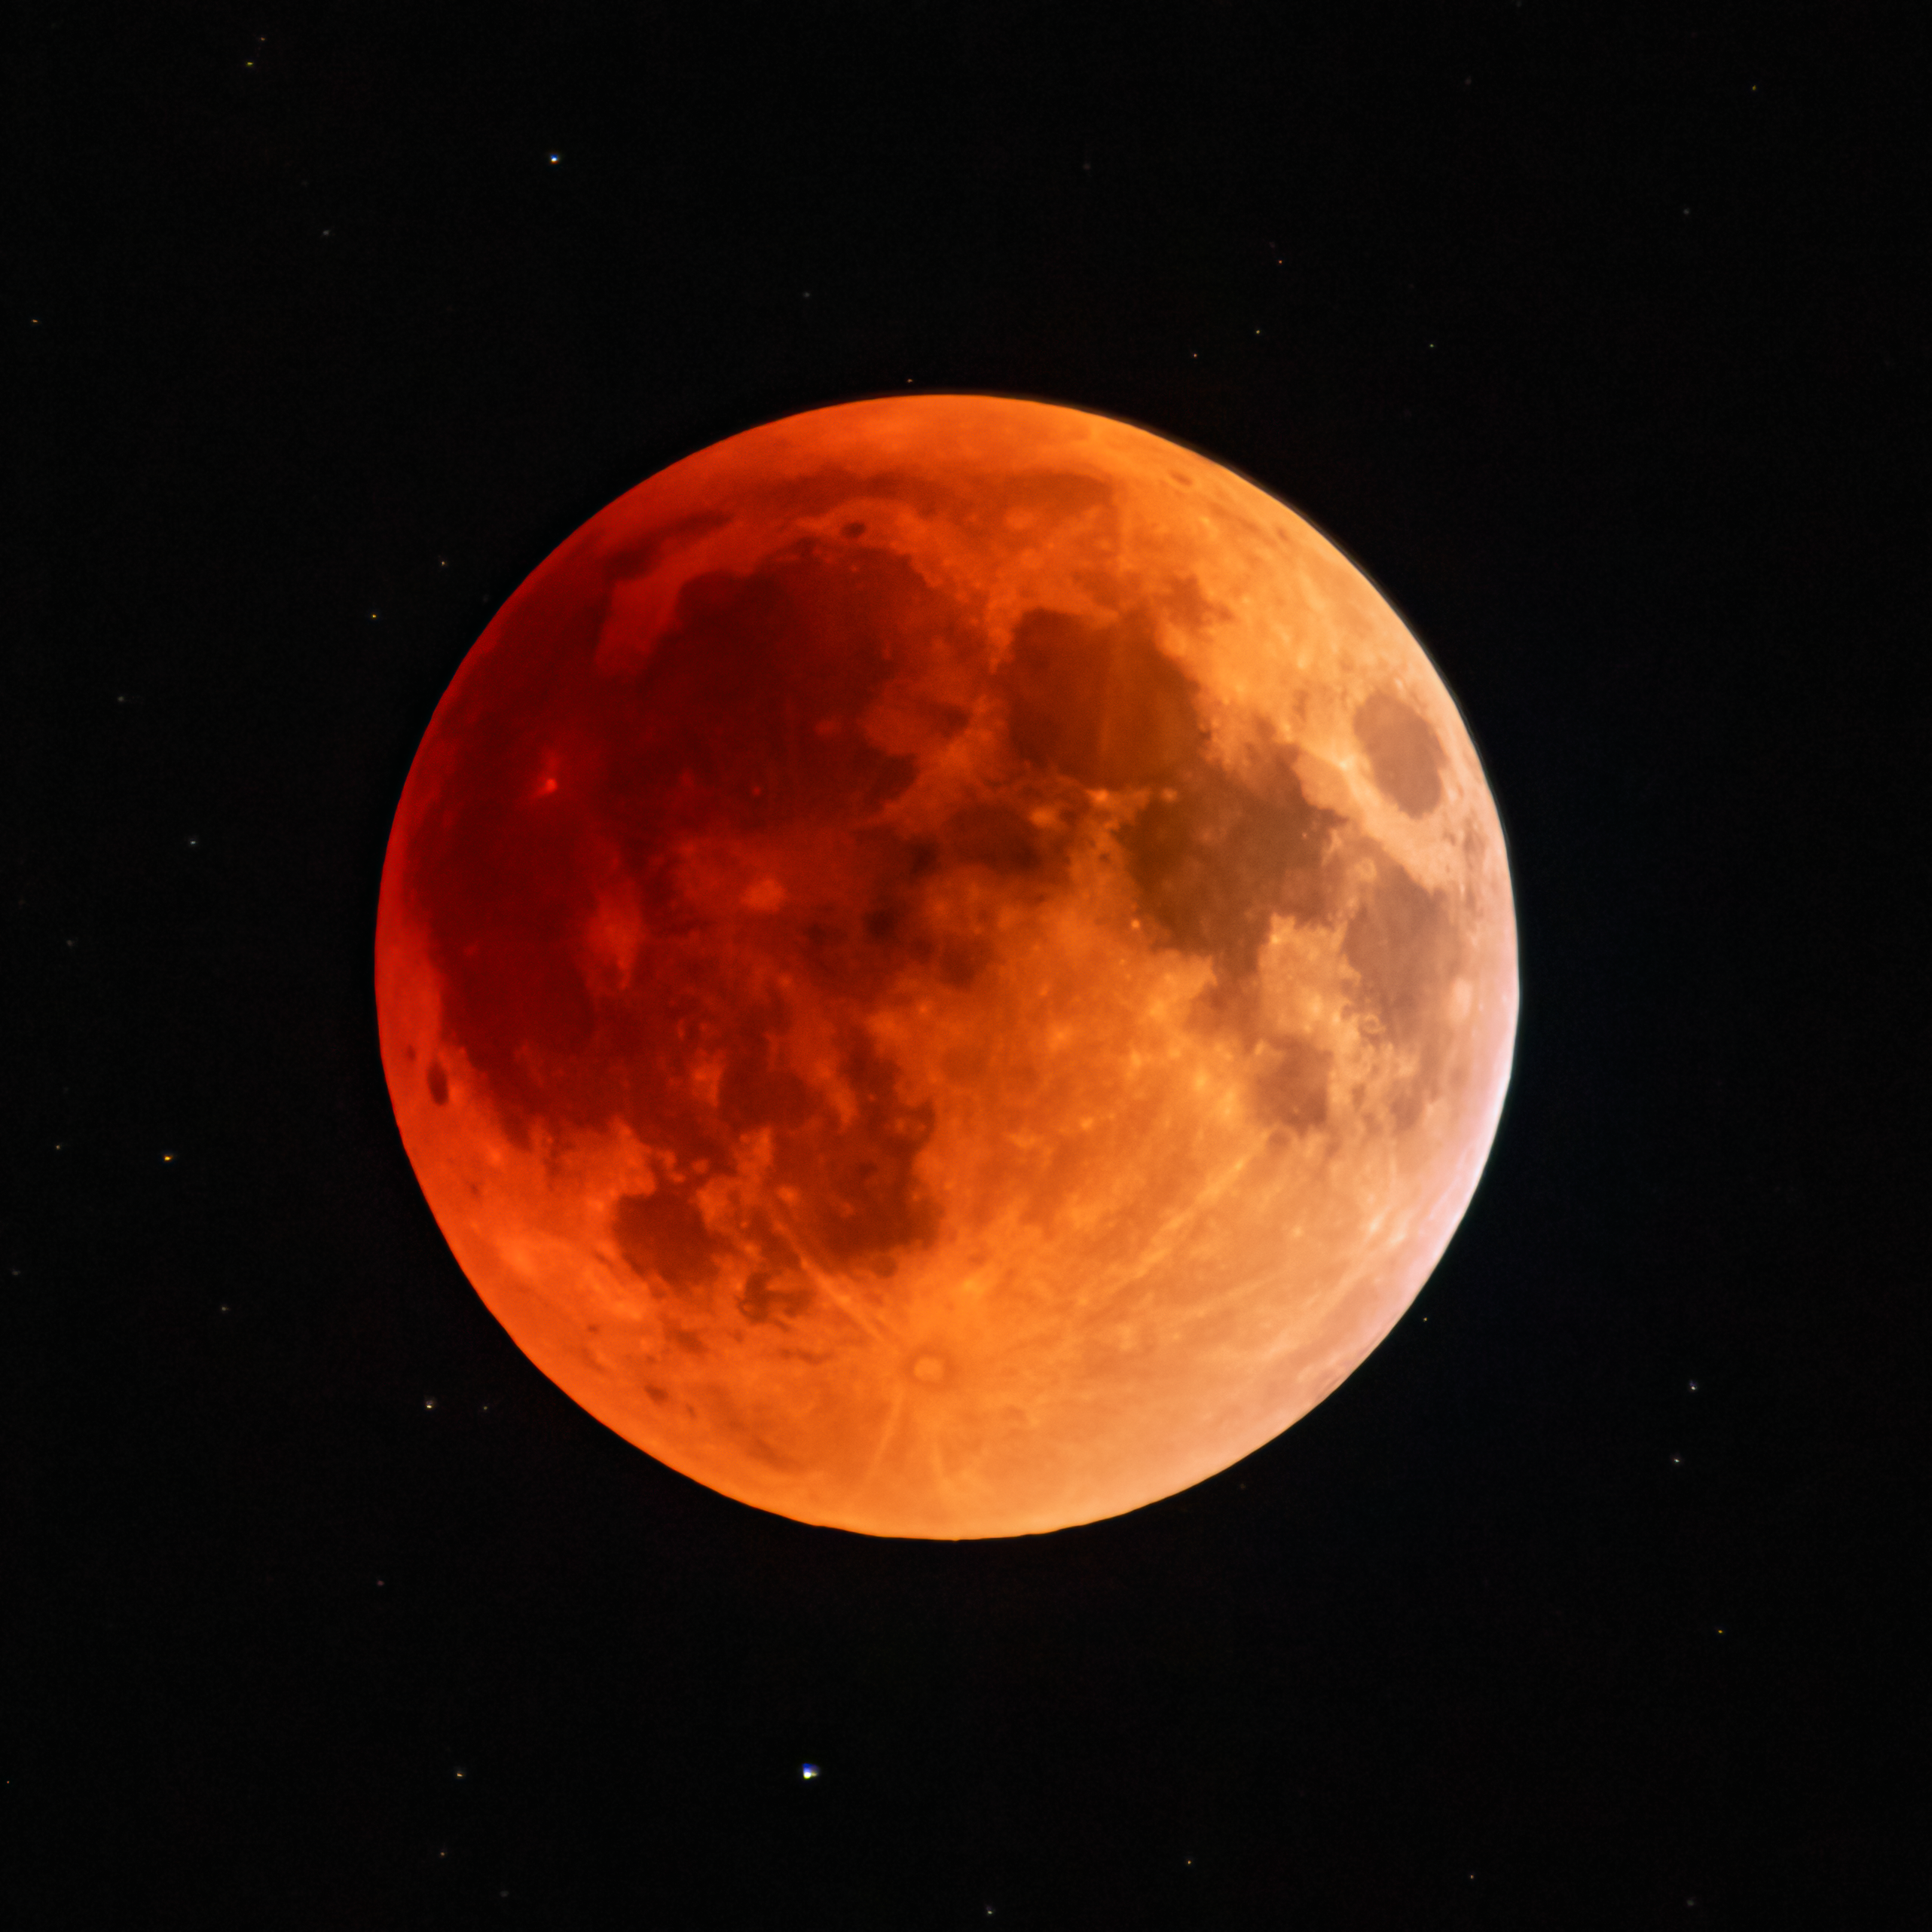

15/16 May 2022 Total Lunar Eclipse

The 15/16 May 2022 total luner eclipse as seen from Kitt Peak National Observatory (KPNO), a Program of NSF NOIRLab, near Tucson, Arizona.

Credit: KPNO/NOIRLab/NSF/AURA/R.T. Sparks